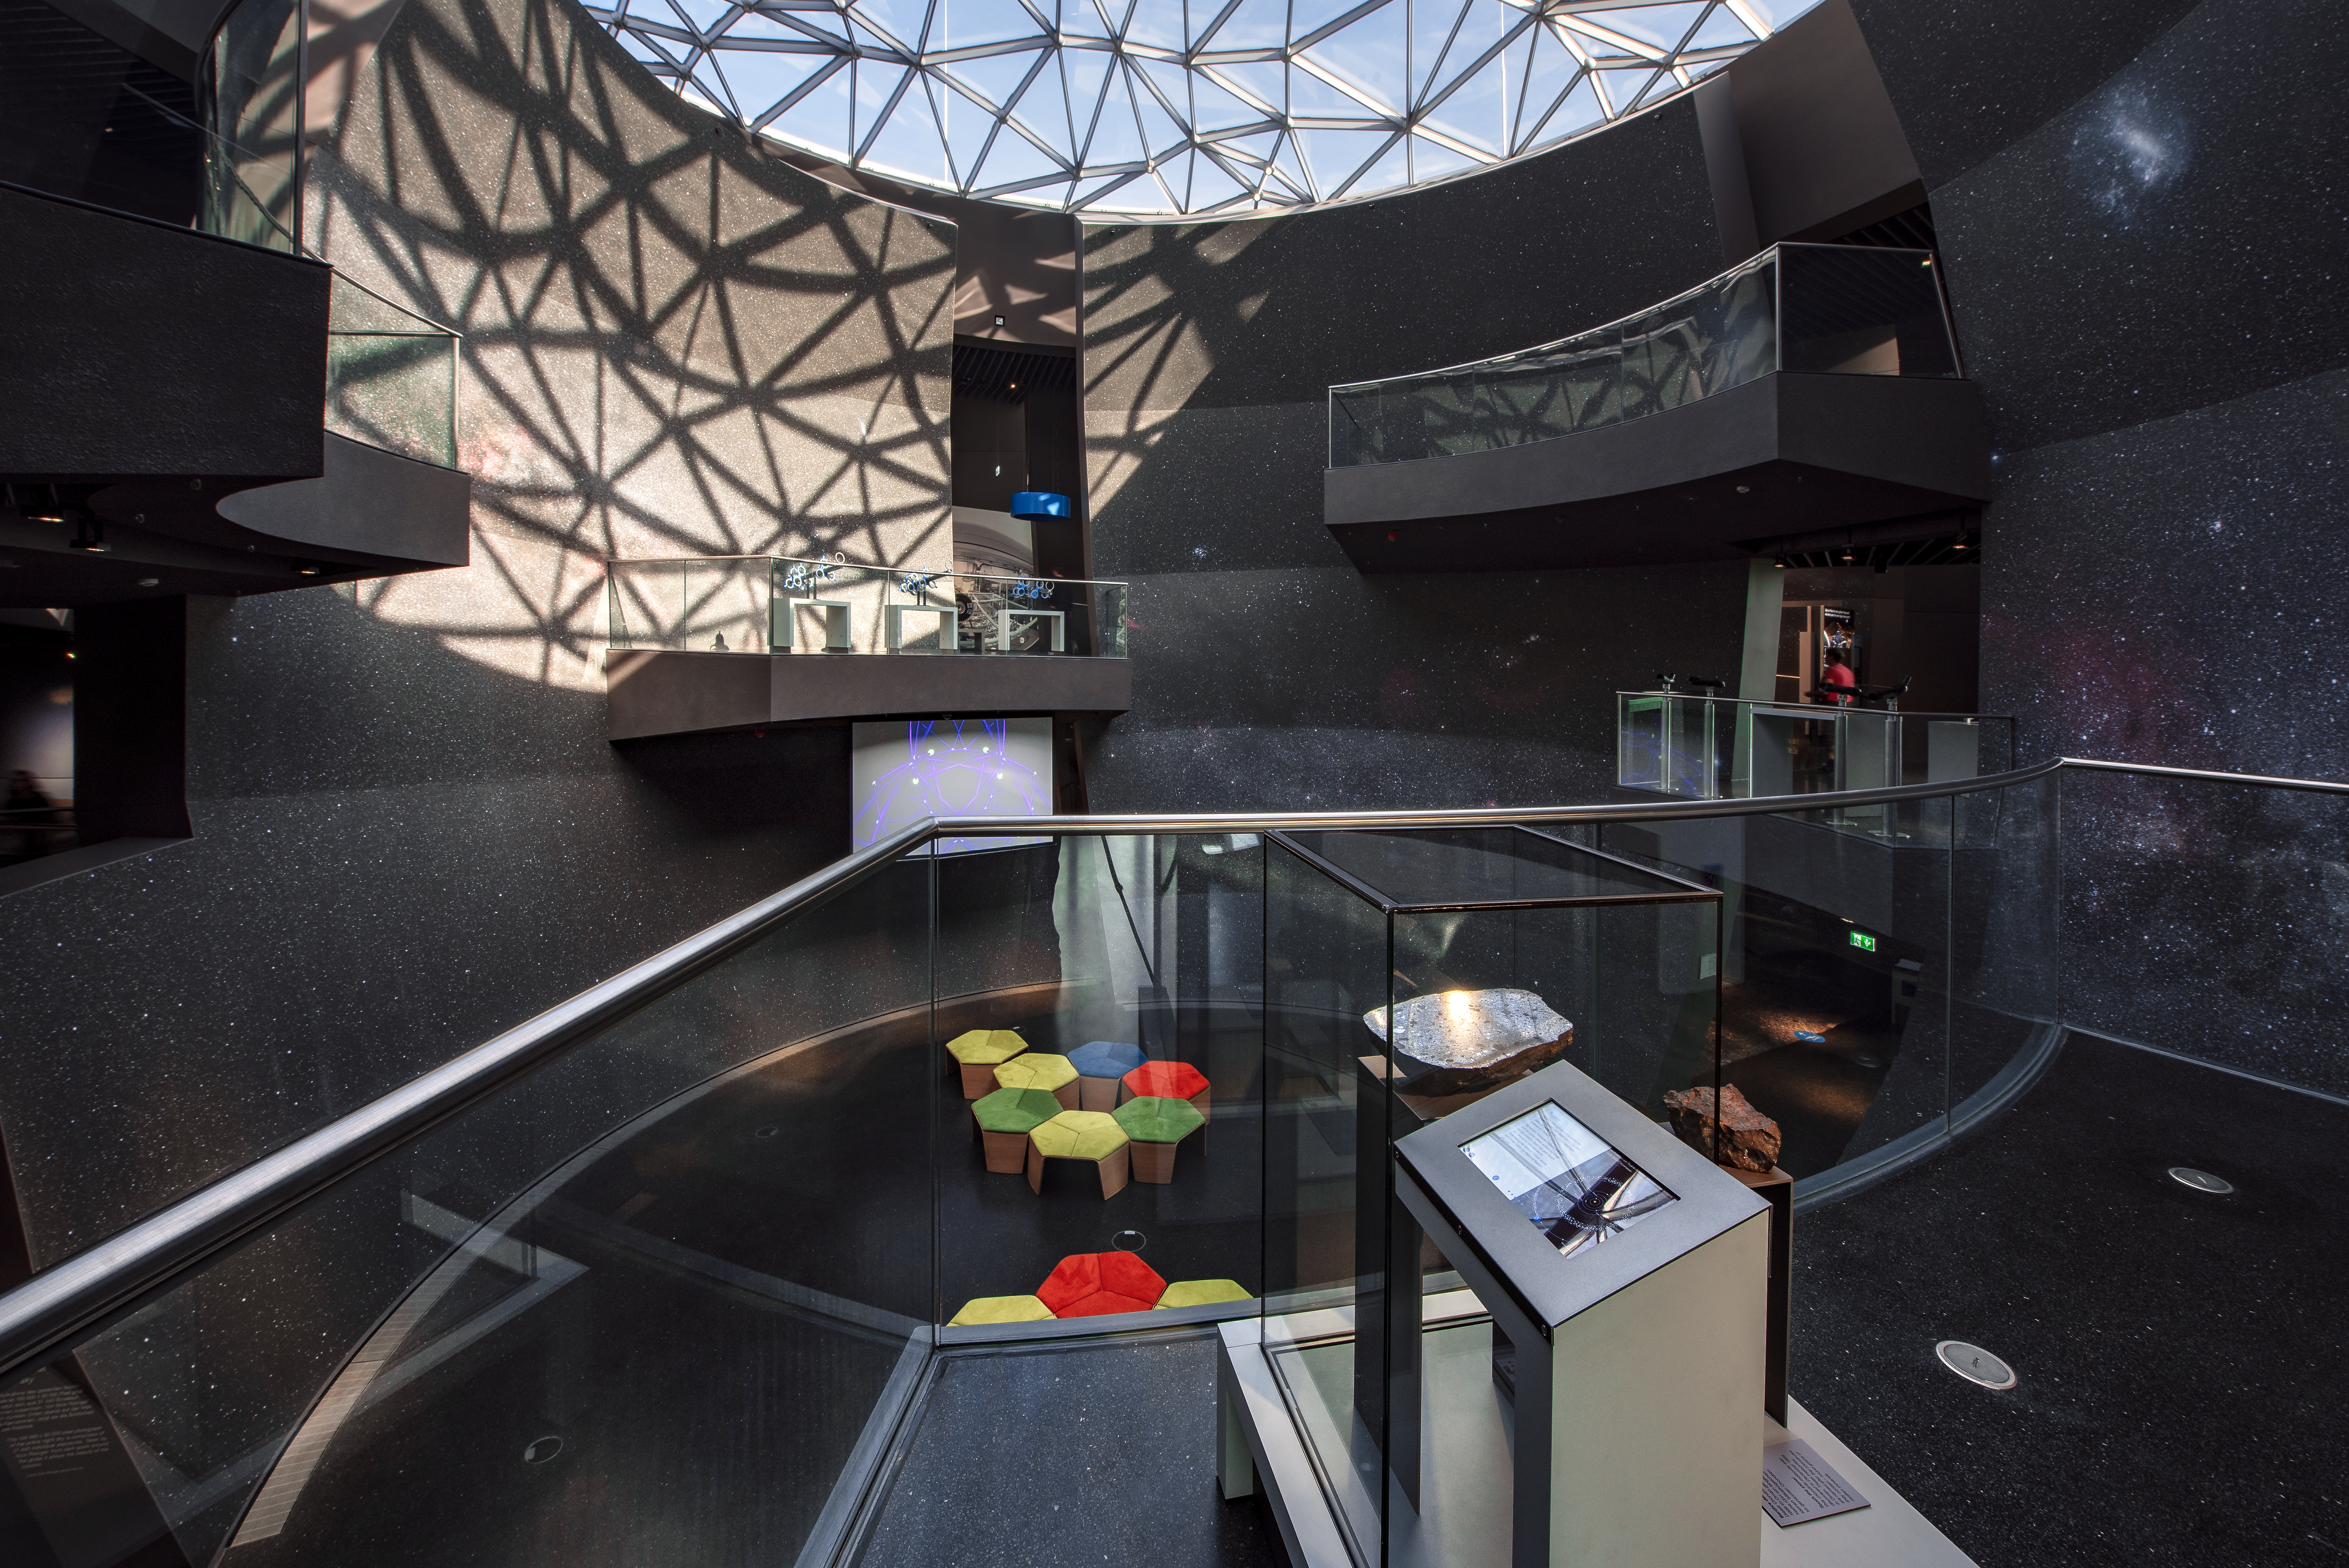

Meteorites overlook the Void

Two meteorites at the ESO Supernova Planetarium & Visitor Centre overlook The Void. One of the meteroites (left) was meteorite was found in Chile in 1988 and is on loan from the Natural History Museum of Denmark in Copenhagen. The other (right) is a chondrite meteorite and was discovered in December 1999 in Oman.

Credit: ESO/M. Kornmesser